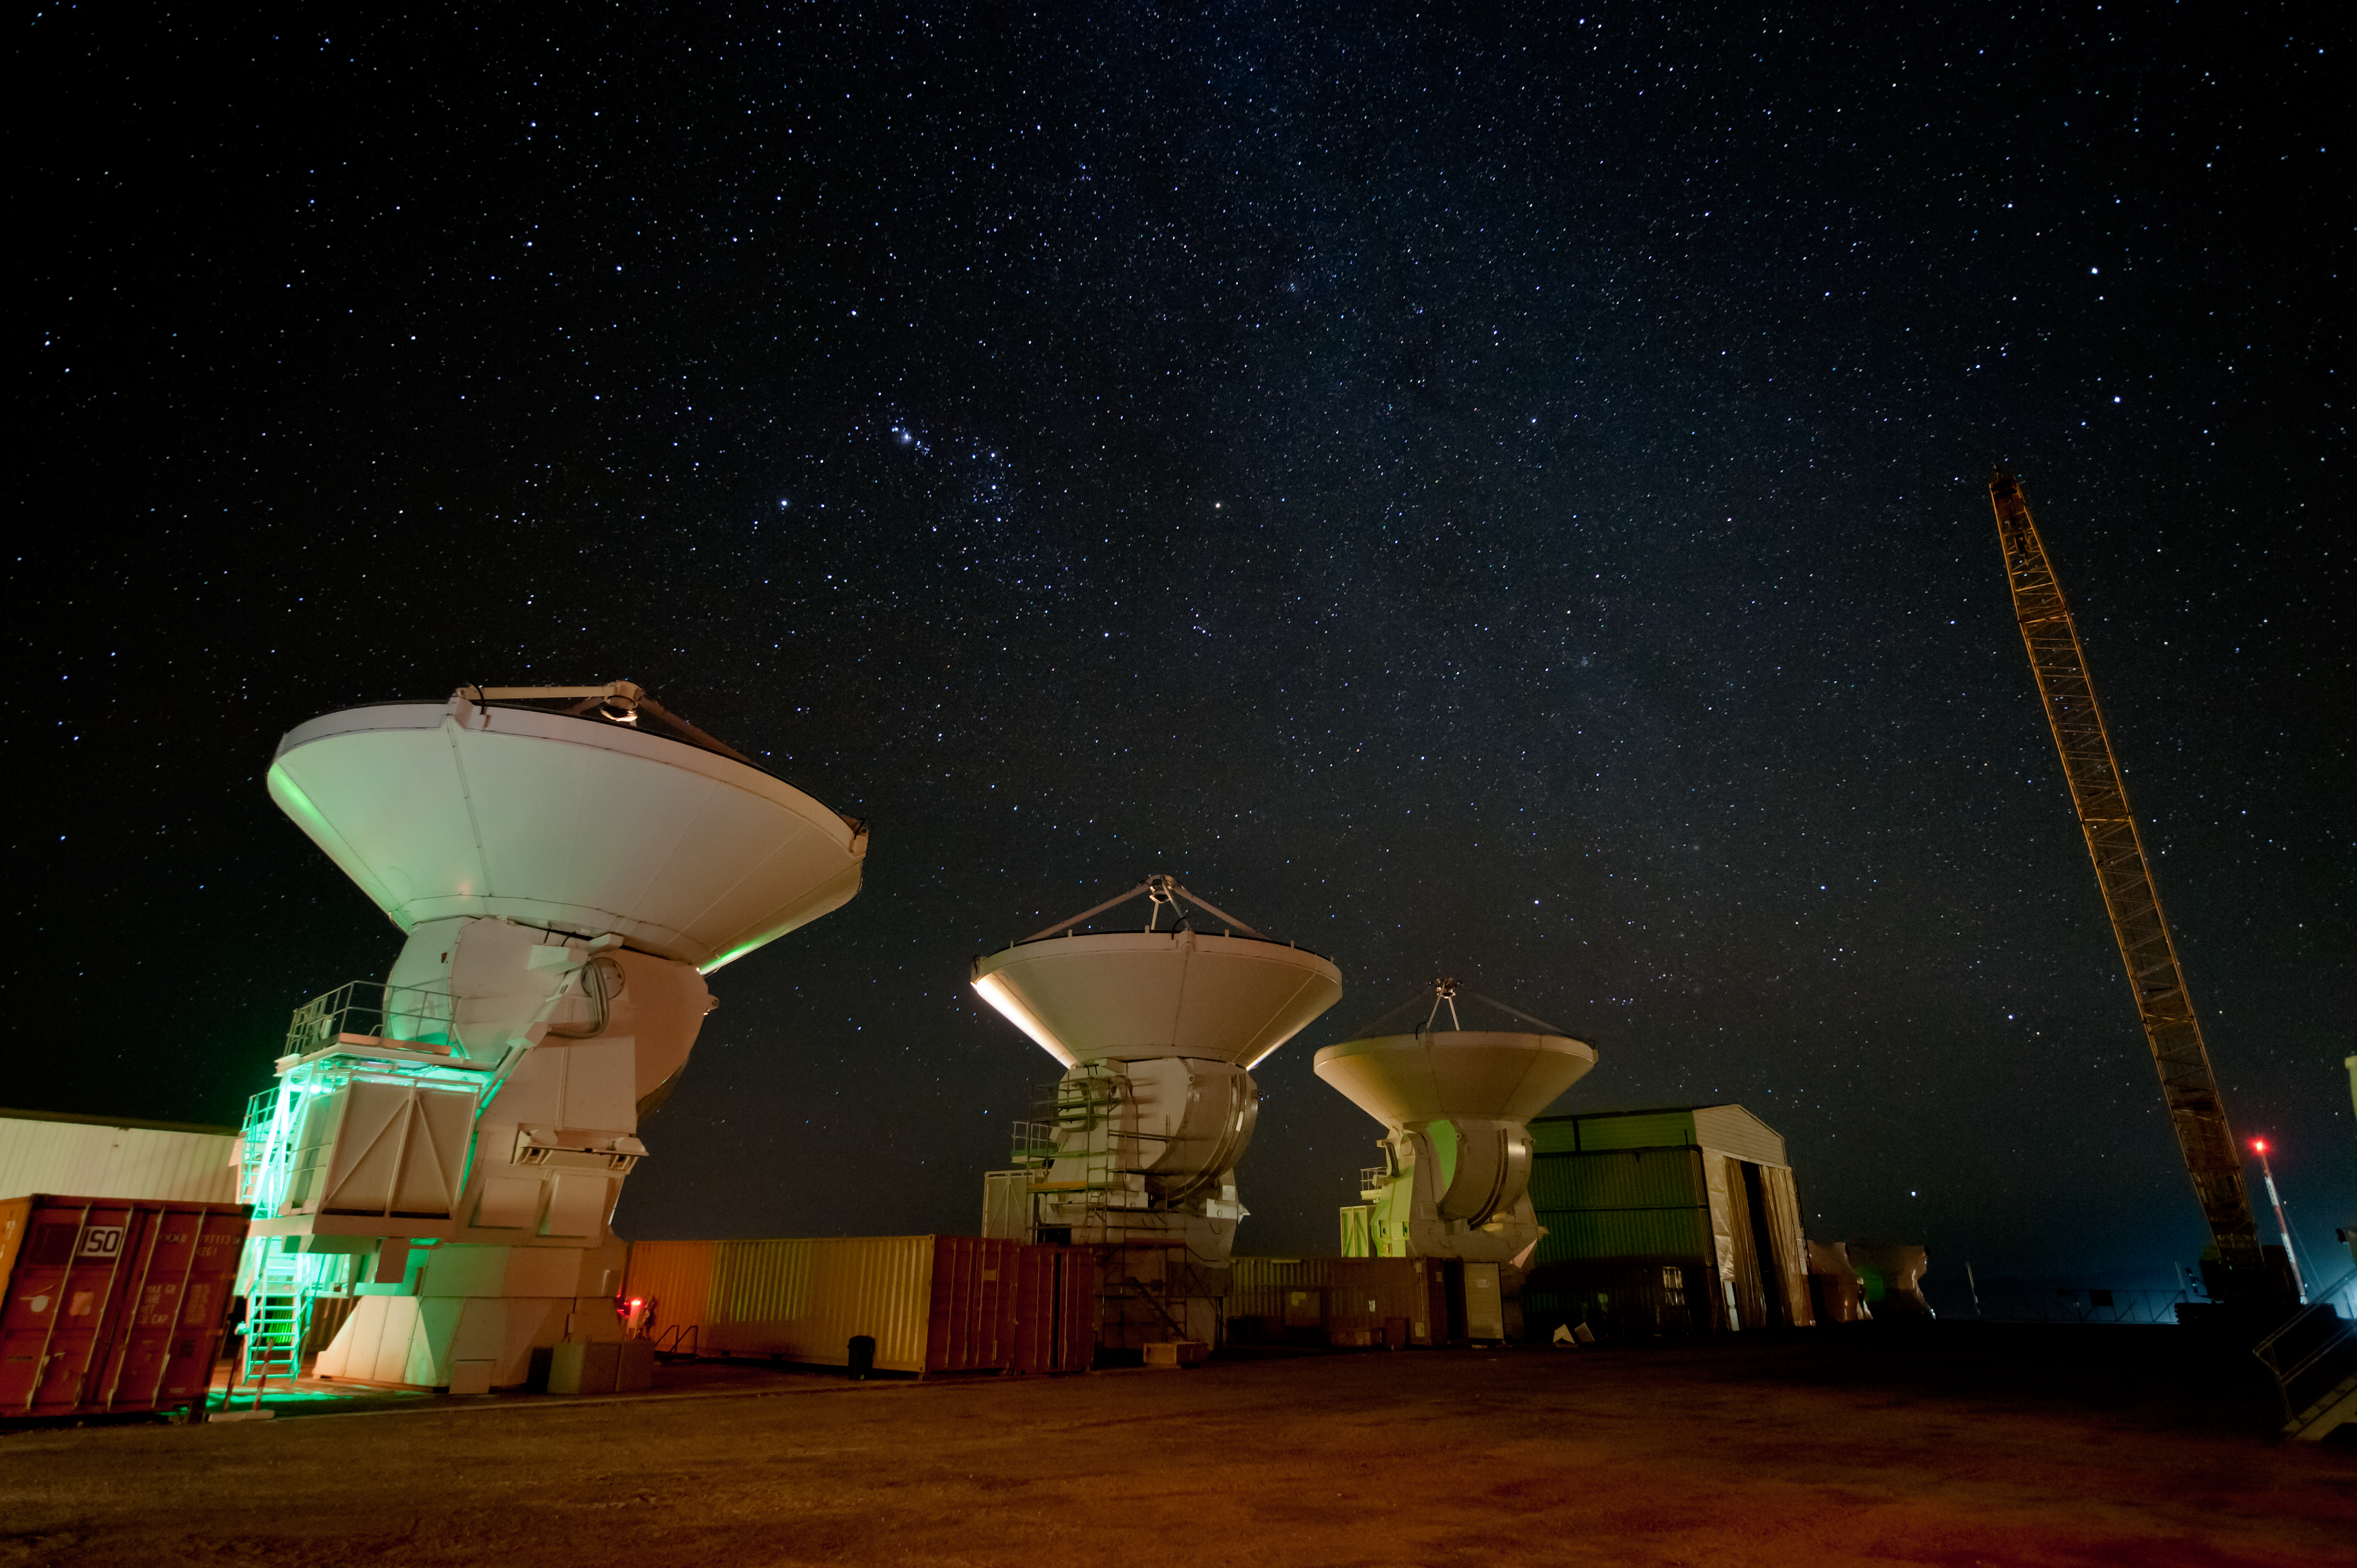

ALMA and Milky Way

ALMA antennas are waiting under the Milky Way for their turn to be carried atop the mountain at the assembly site.

Credit: ESO/Max Alexander